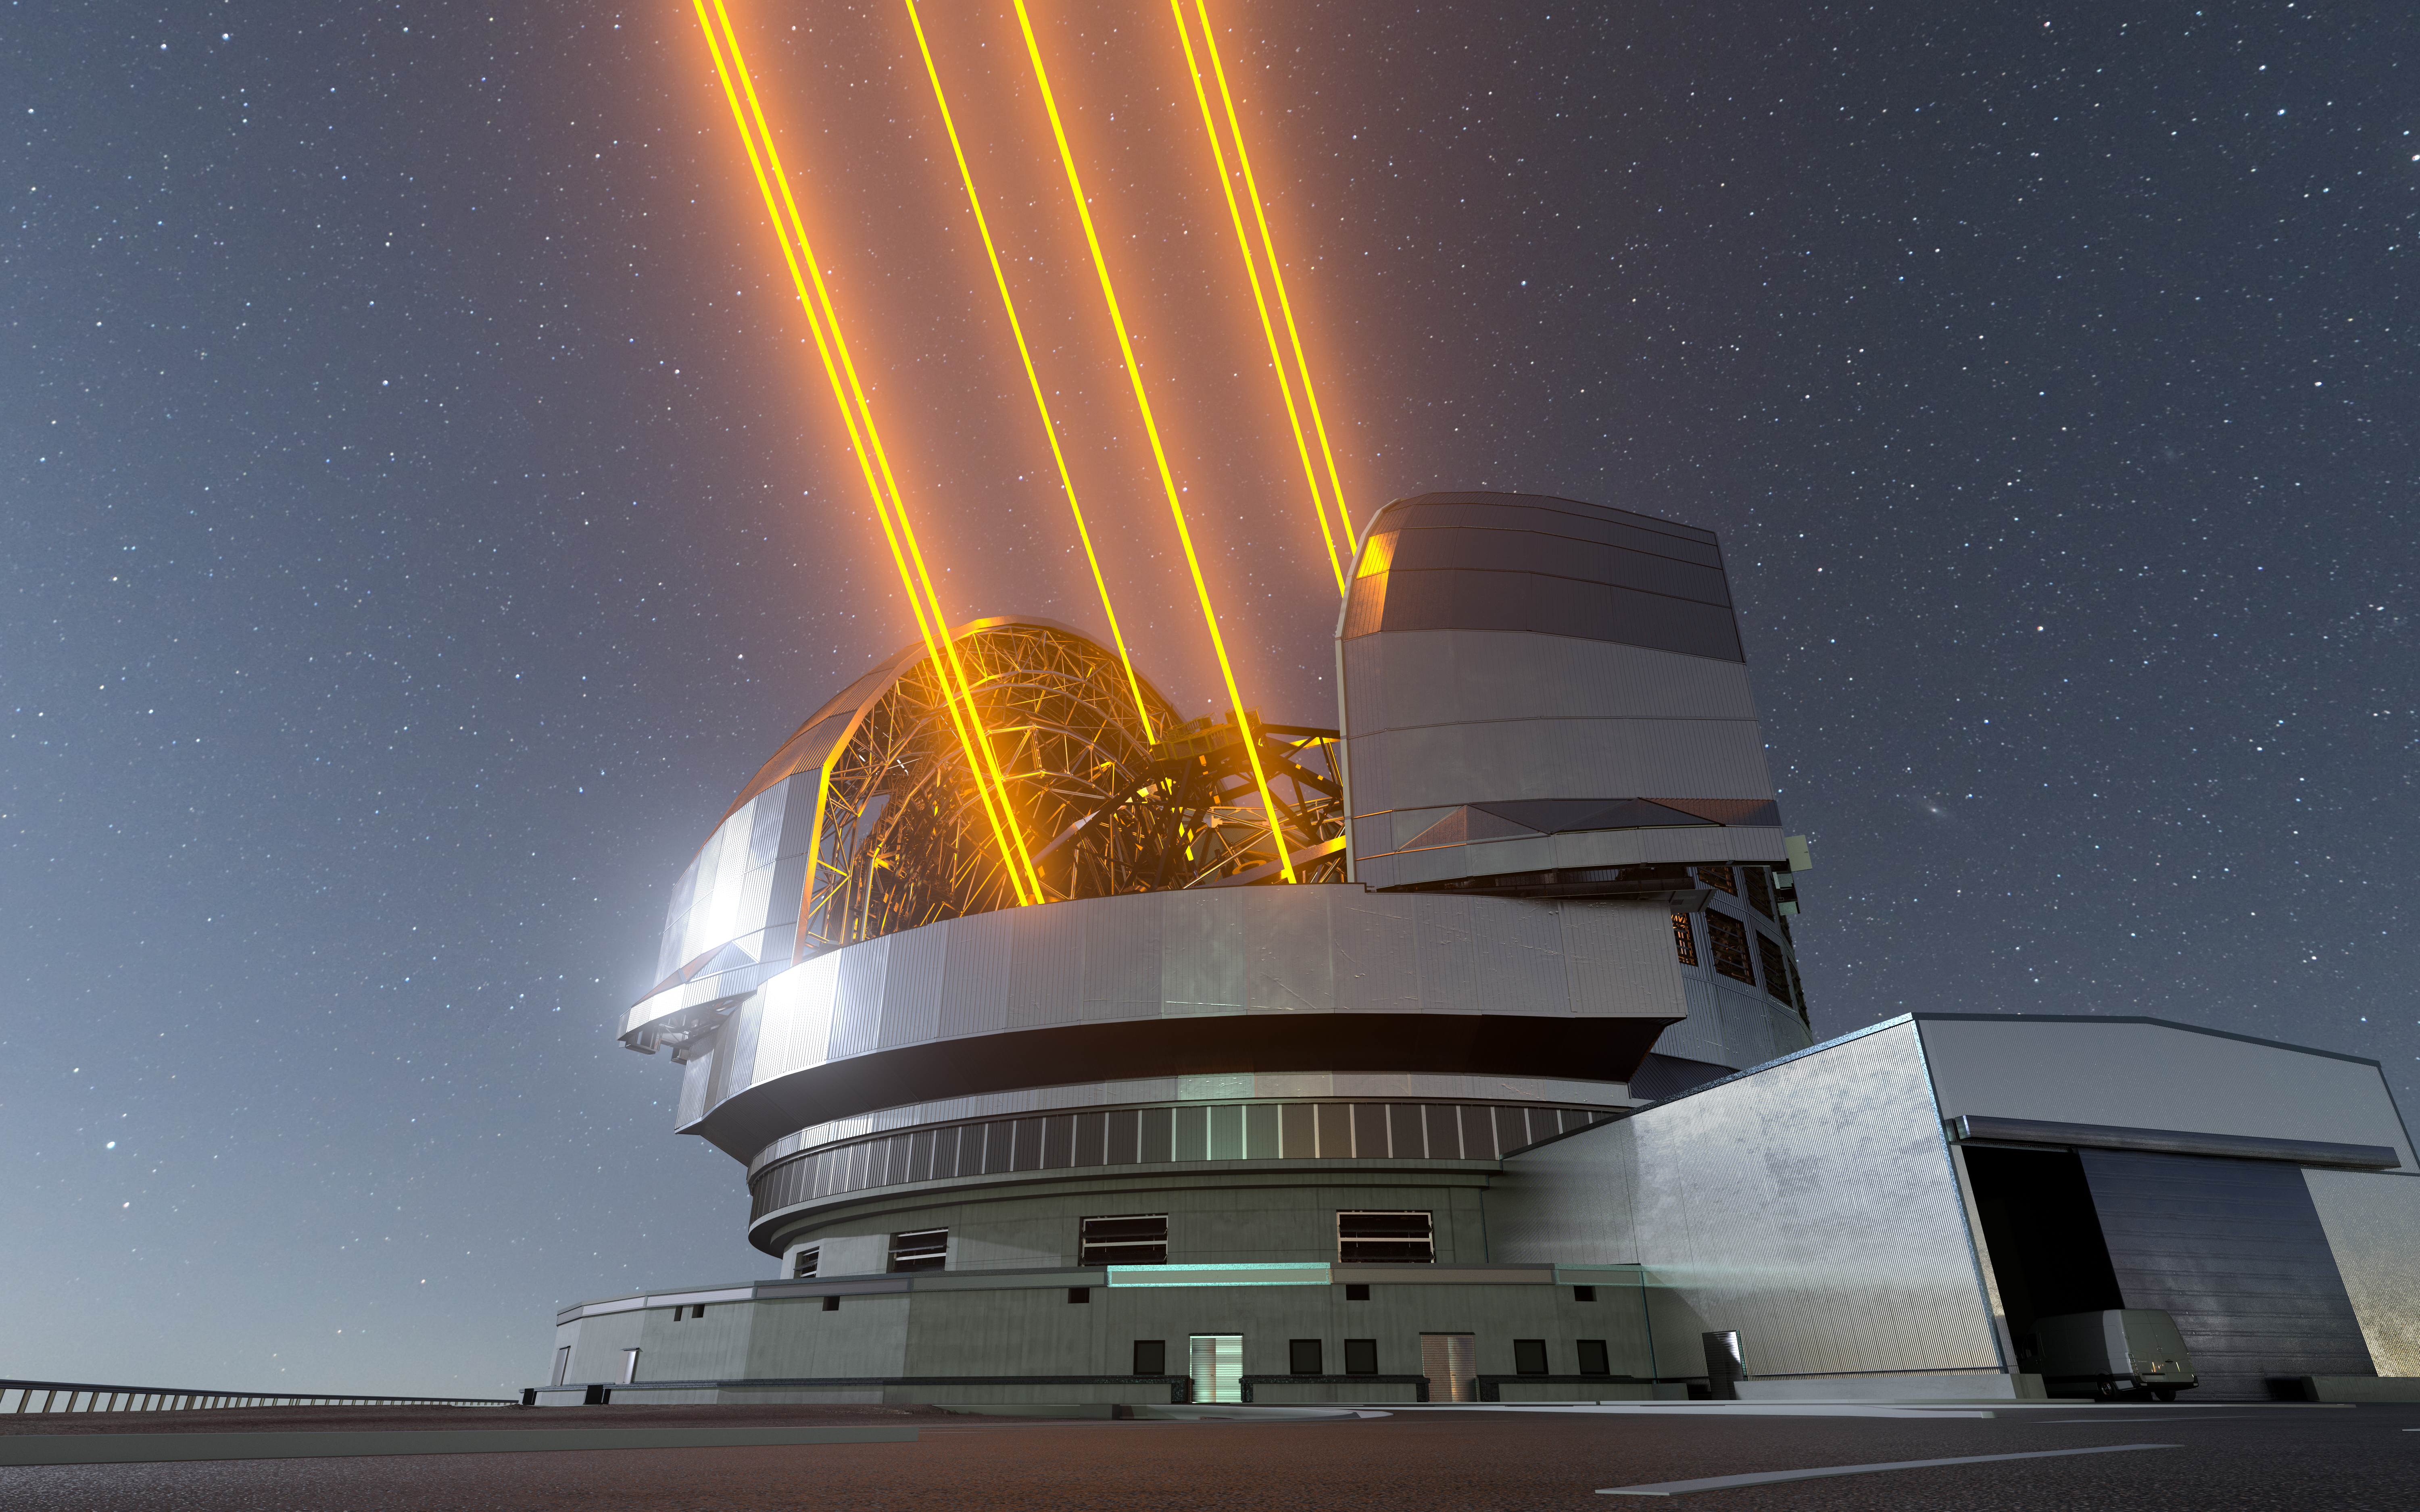

Artist's impression of the ELT showing its six lasers

This image shows an artist's impression, based on the final design for the telescope, of ESO's Extremely Large Telescope (ELT), which will be the biggest ‘eye on the sky’ when it achieves first light. The telescope uses lasers (six initially) to create artificial guide stars to measure how much the light is distorted by turbulence in the Earth’s atmosphere. The deformable M4 mirror adjusts its shape in real time to compensate for these changes in the atmosphere, helping the ELT produce images 16 times sharper than the Hubble Space Telescope.

Credit: ESO